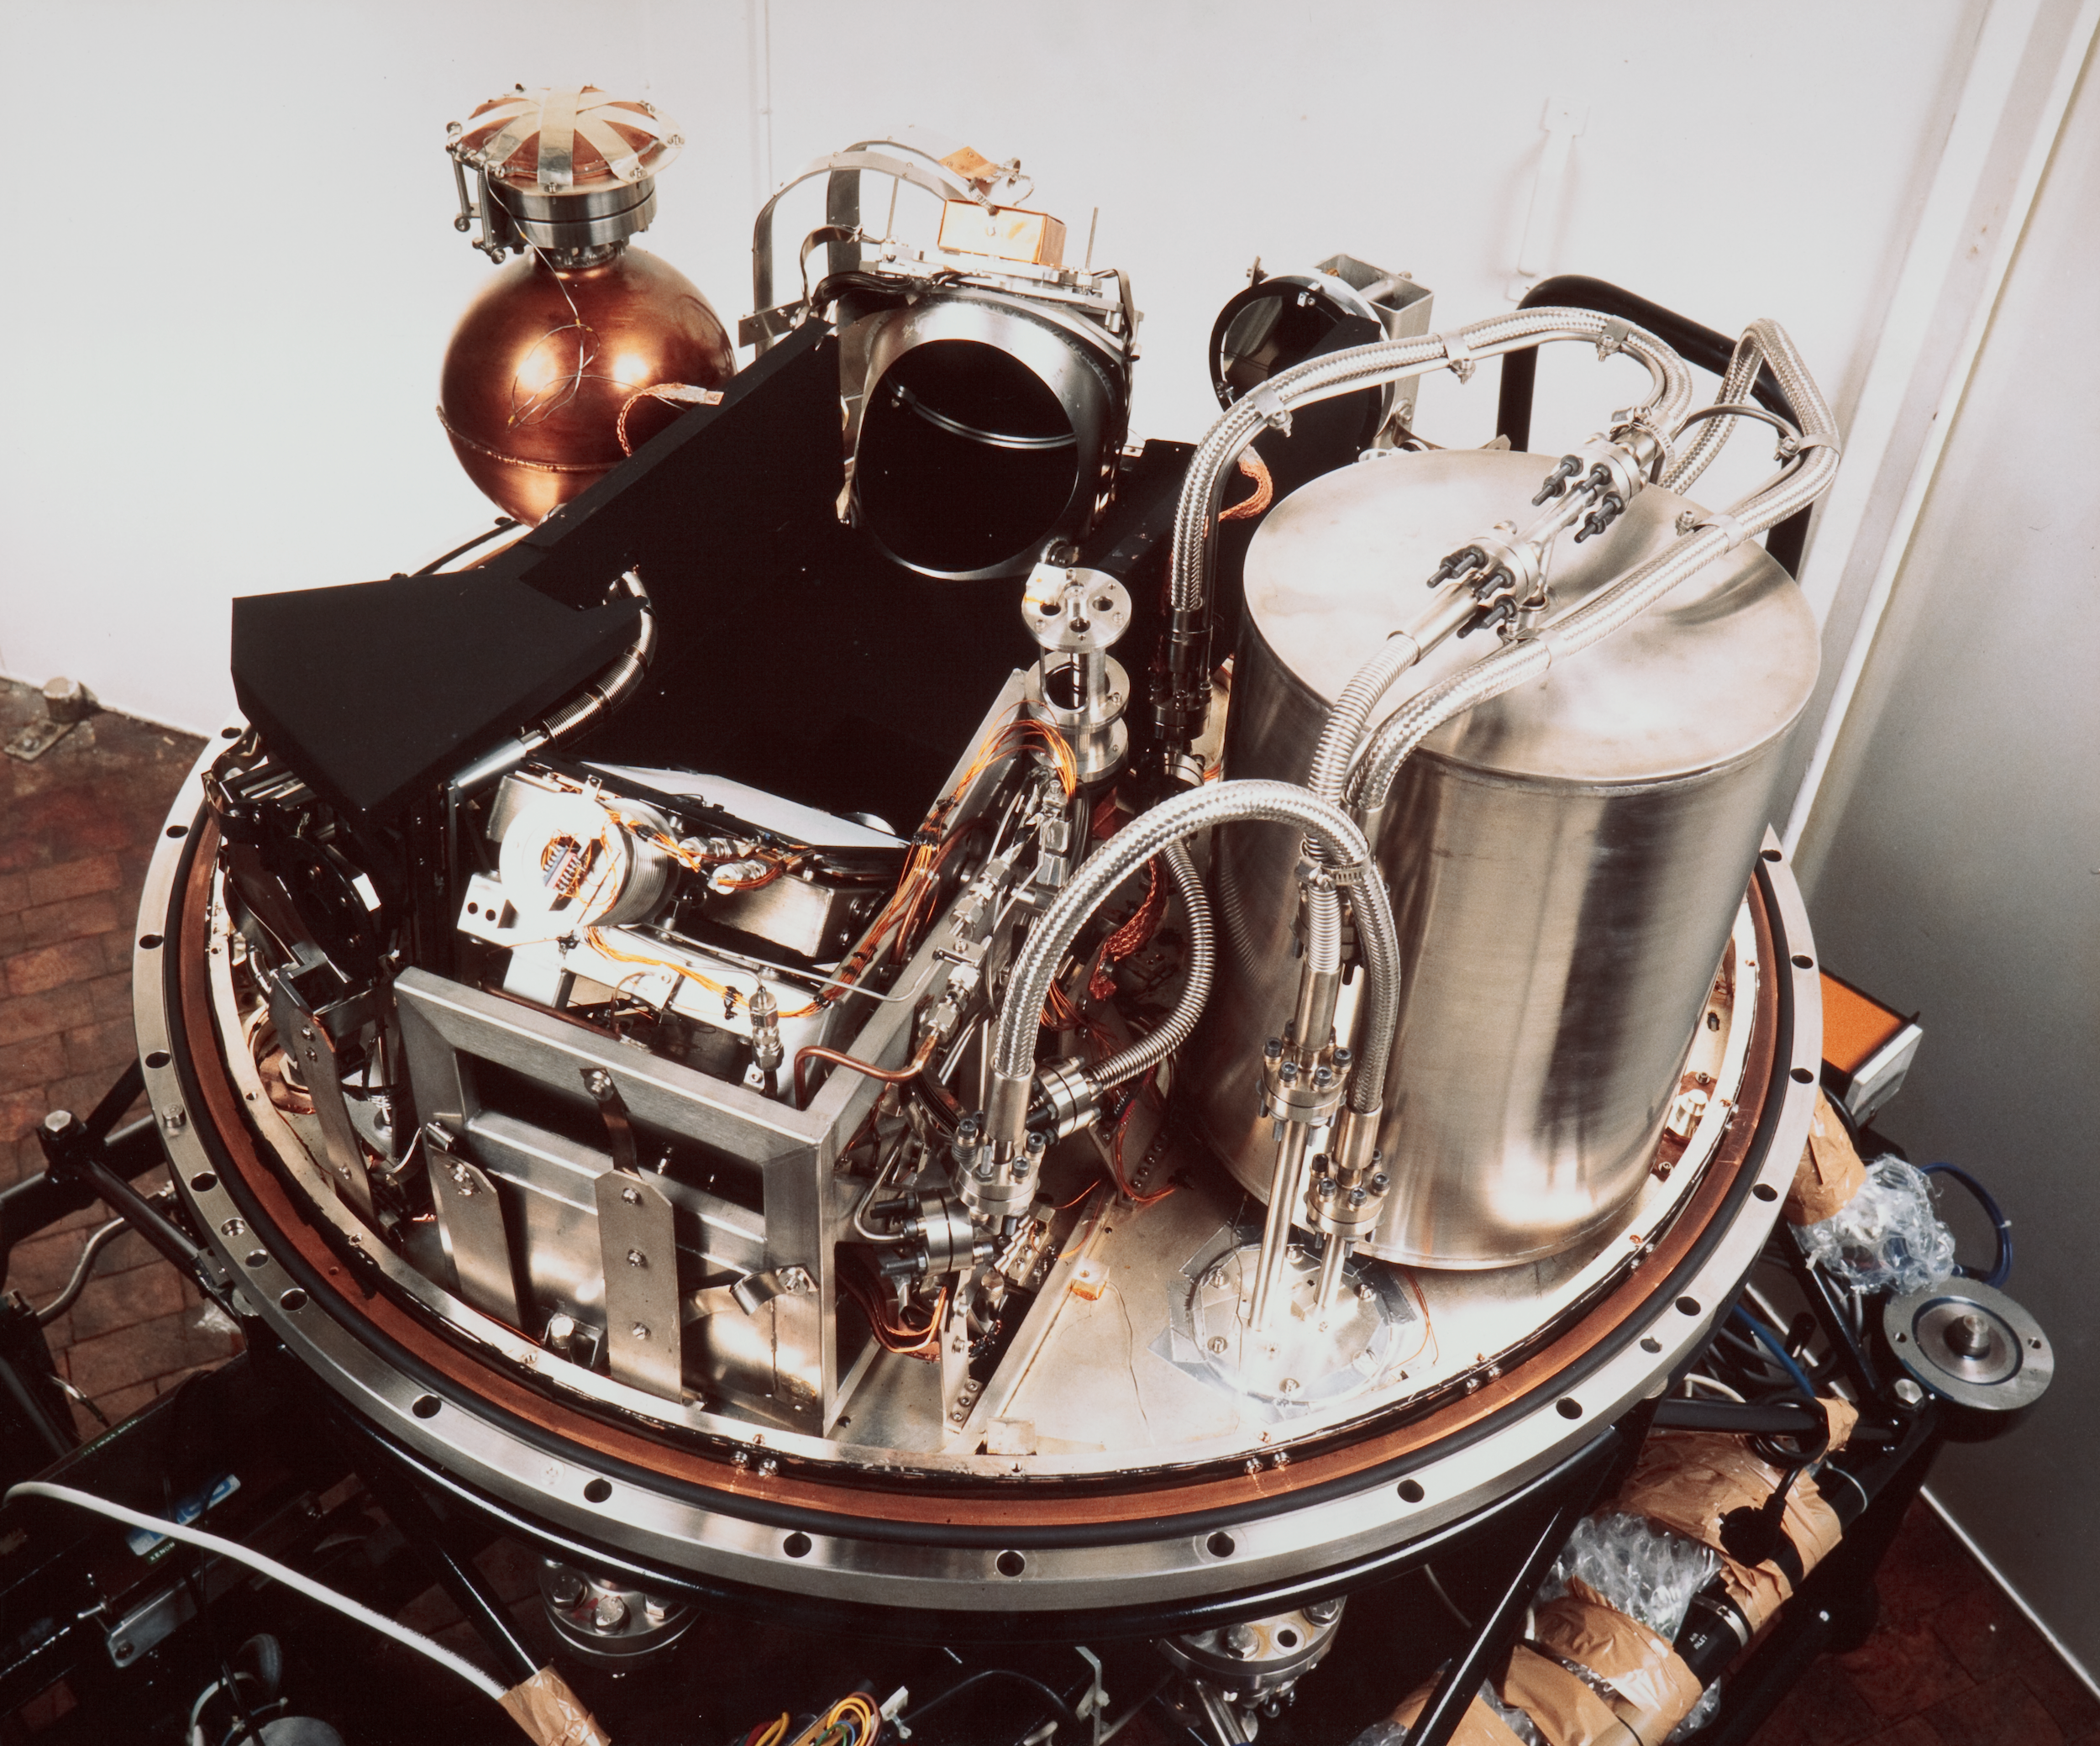

Decommissioned IR instrument

This image shows the now decommissioned IRSPEC (Infrared Spectrometer) instrument that was used one two telescopes at La Silla Observatory.

Credit: ESO